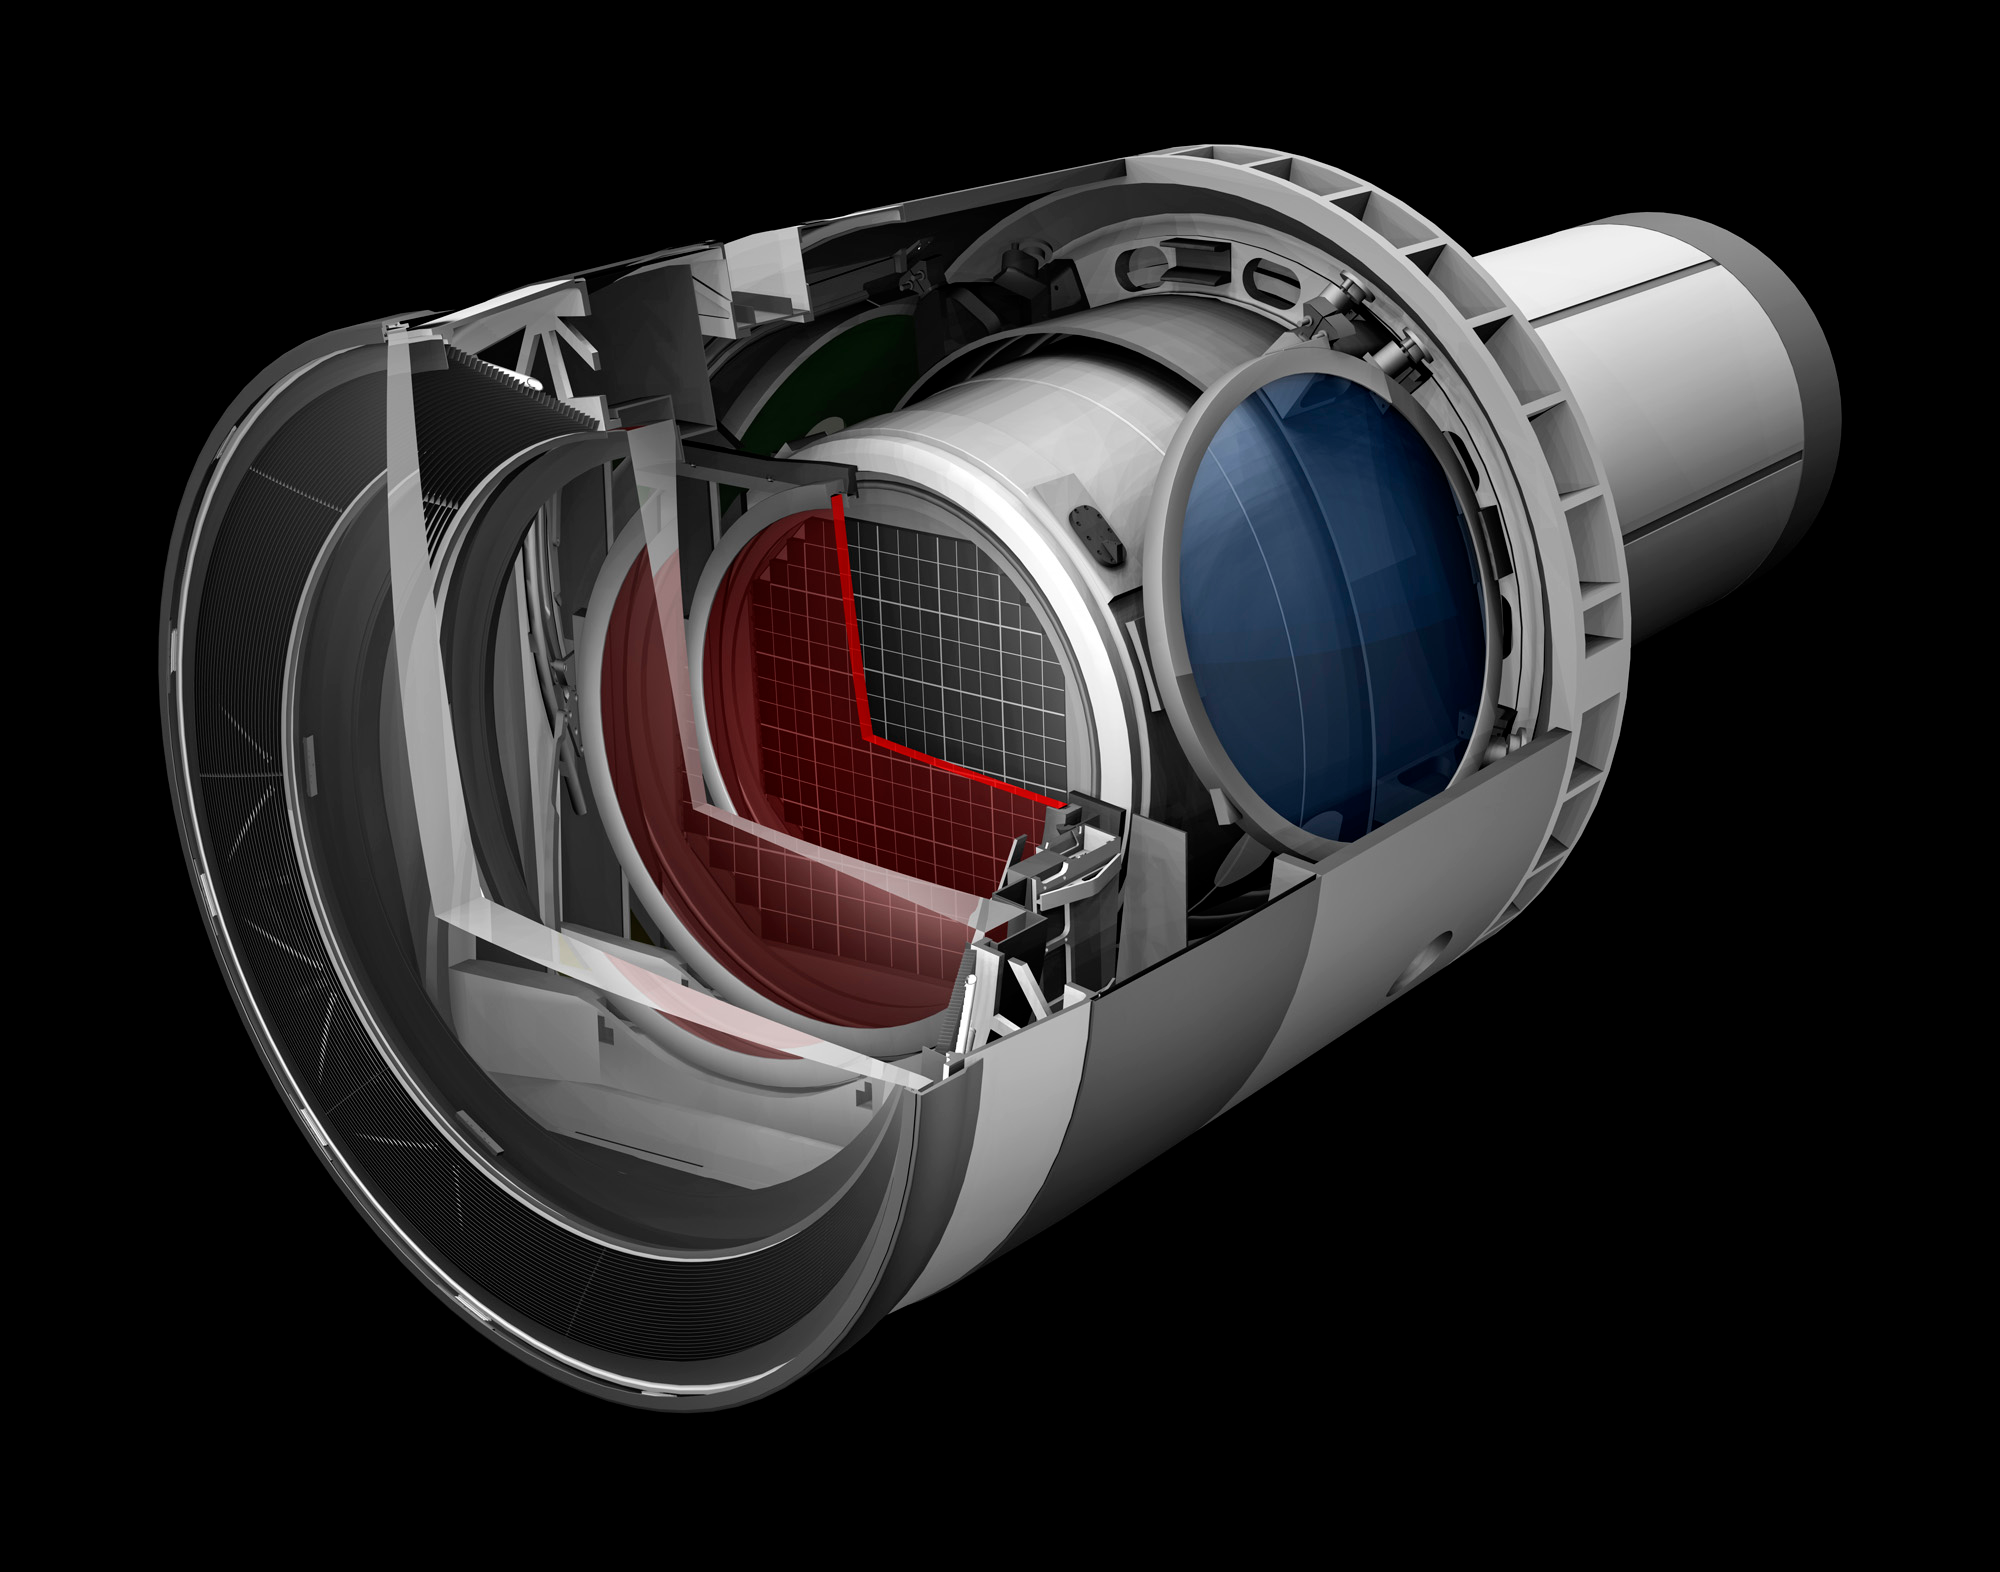

Camera Cutaway 1

A baseline design rendering of the LSST Camera with a cut away to show the inner workings.

Credit: SLAC National Accelerator Laboratory; Menlo Park; California